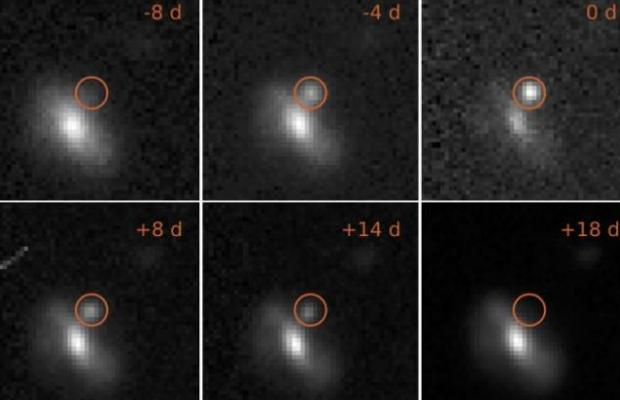

Images of one of the transient events, from eight days before the maximum brightness to 18 days afterwards.

Images of one of the transient events, from eight days before the maximum brightness to 18 days afterwards. This outburst took place at a distance of 4 billion light years.

Credit: M. Pursiainen / University of Southampton